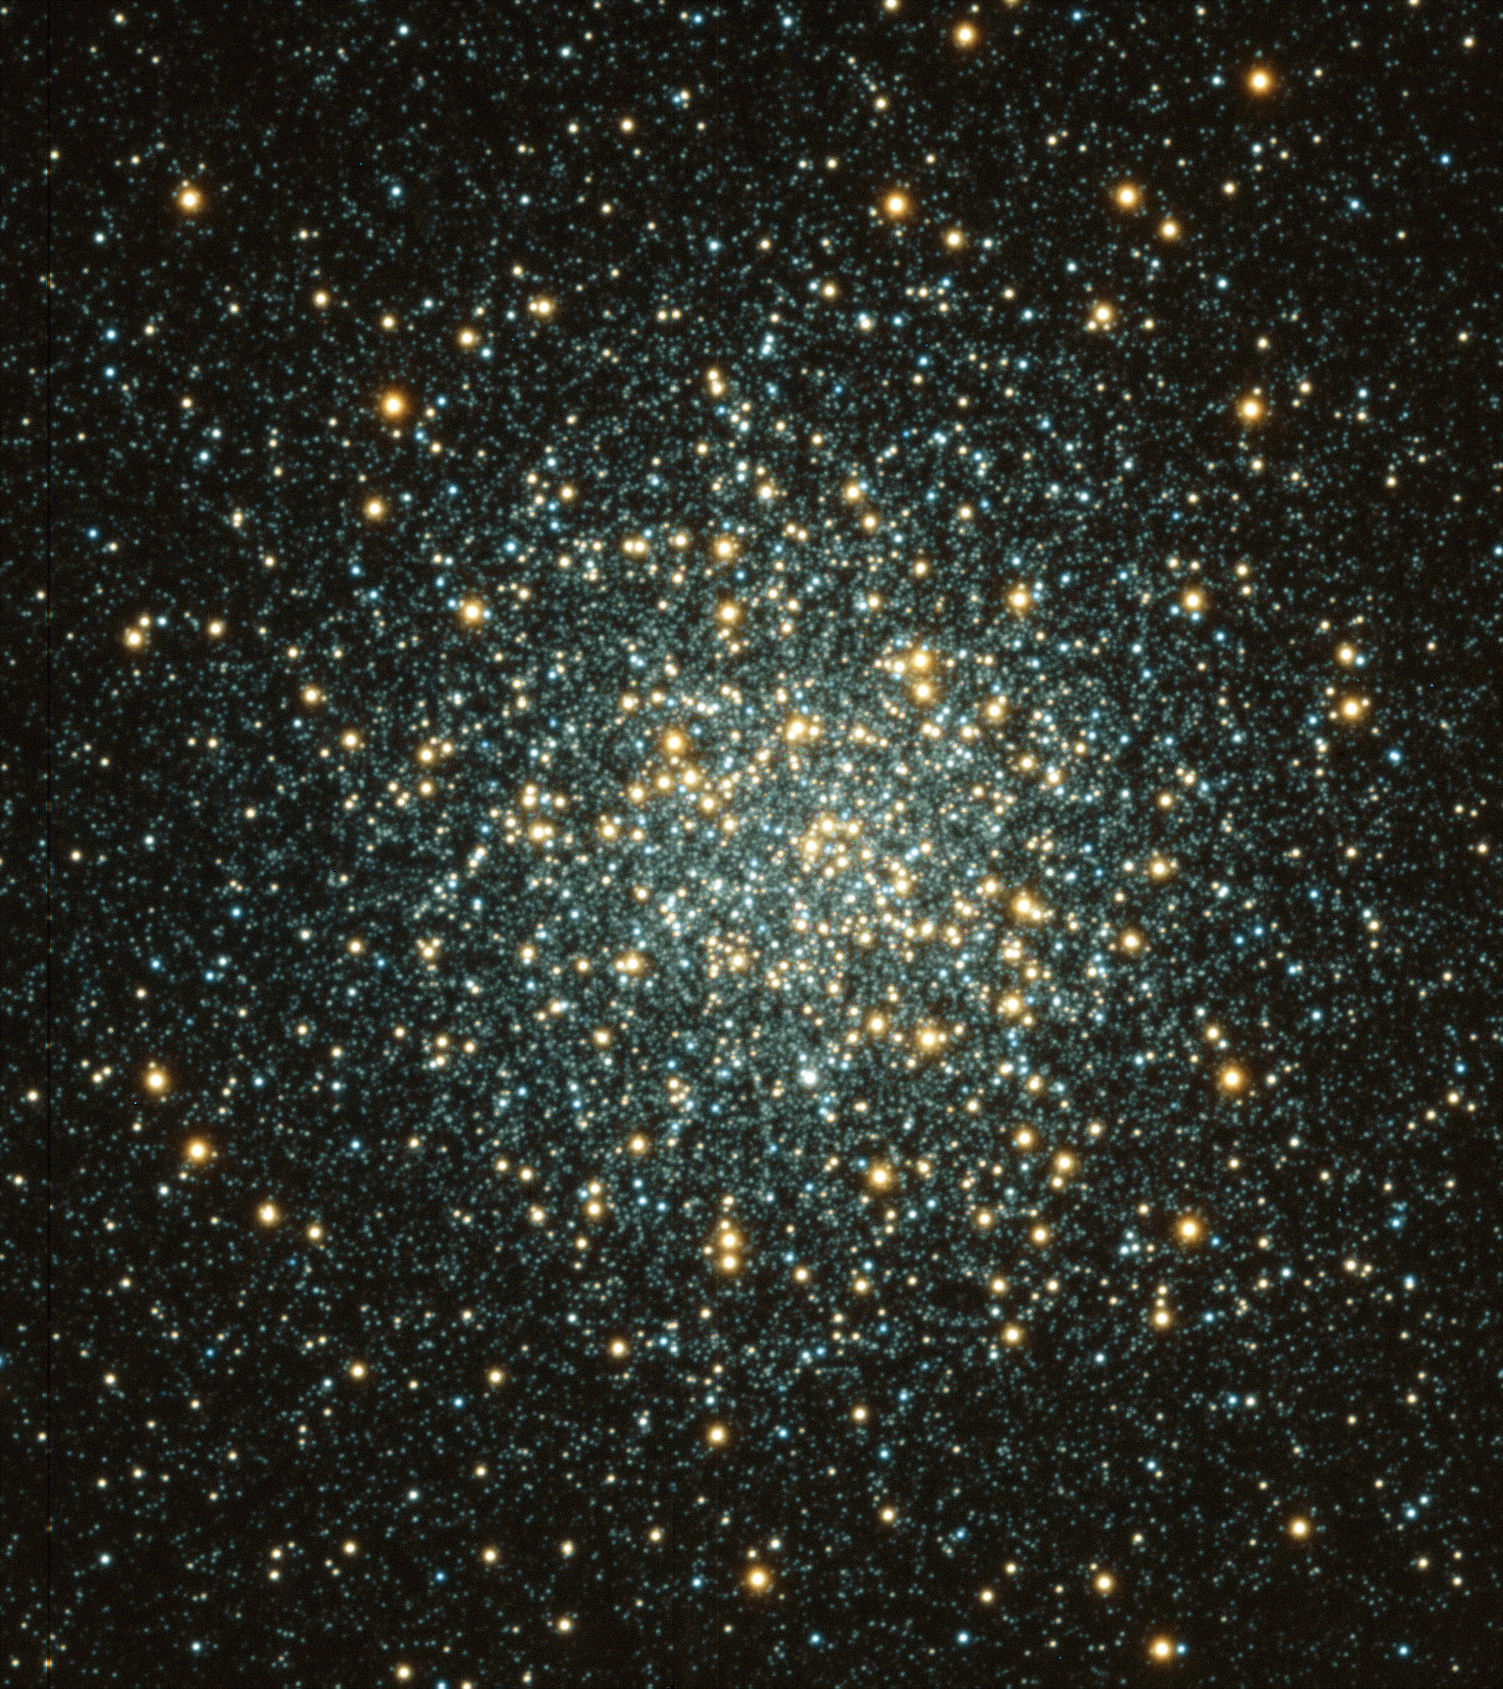

M3, NGC 5272

A sixth magnitude globular cluster in the constellation Canes Venatici, this ball of 500,000 stars is approximately 160 light-years across and 100,000 light-years from Earth. This image of M3 is a combination of a B-band image and a Z-band image (Z is approximately from 8500 to 9500 A) taken on March 22, 2003, at the WIYN 3.5-meter telescope in 0.4 arc second seeing. The image was taken with the WIYN Tip-Tilt Module (WTTM), and will be used to study the variable stars in the cluster.

Credit: S.Kafka and K.Honeycutt, Indiana University/WIYN/NOIRLab/NSF